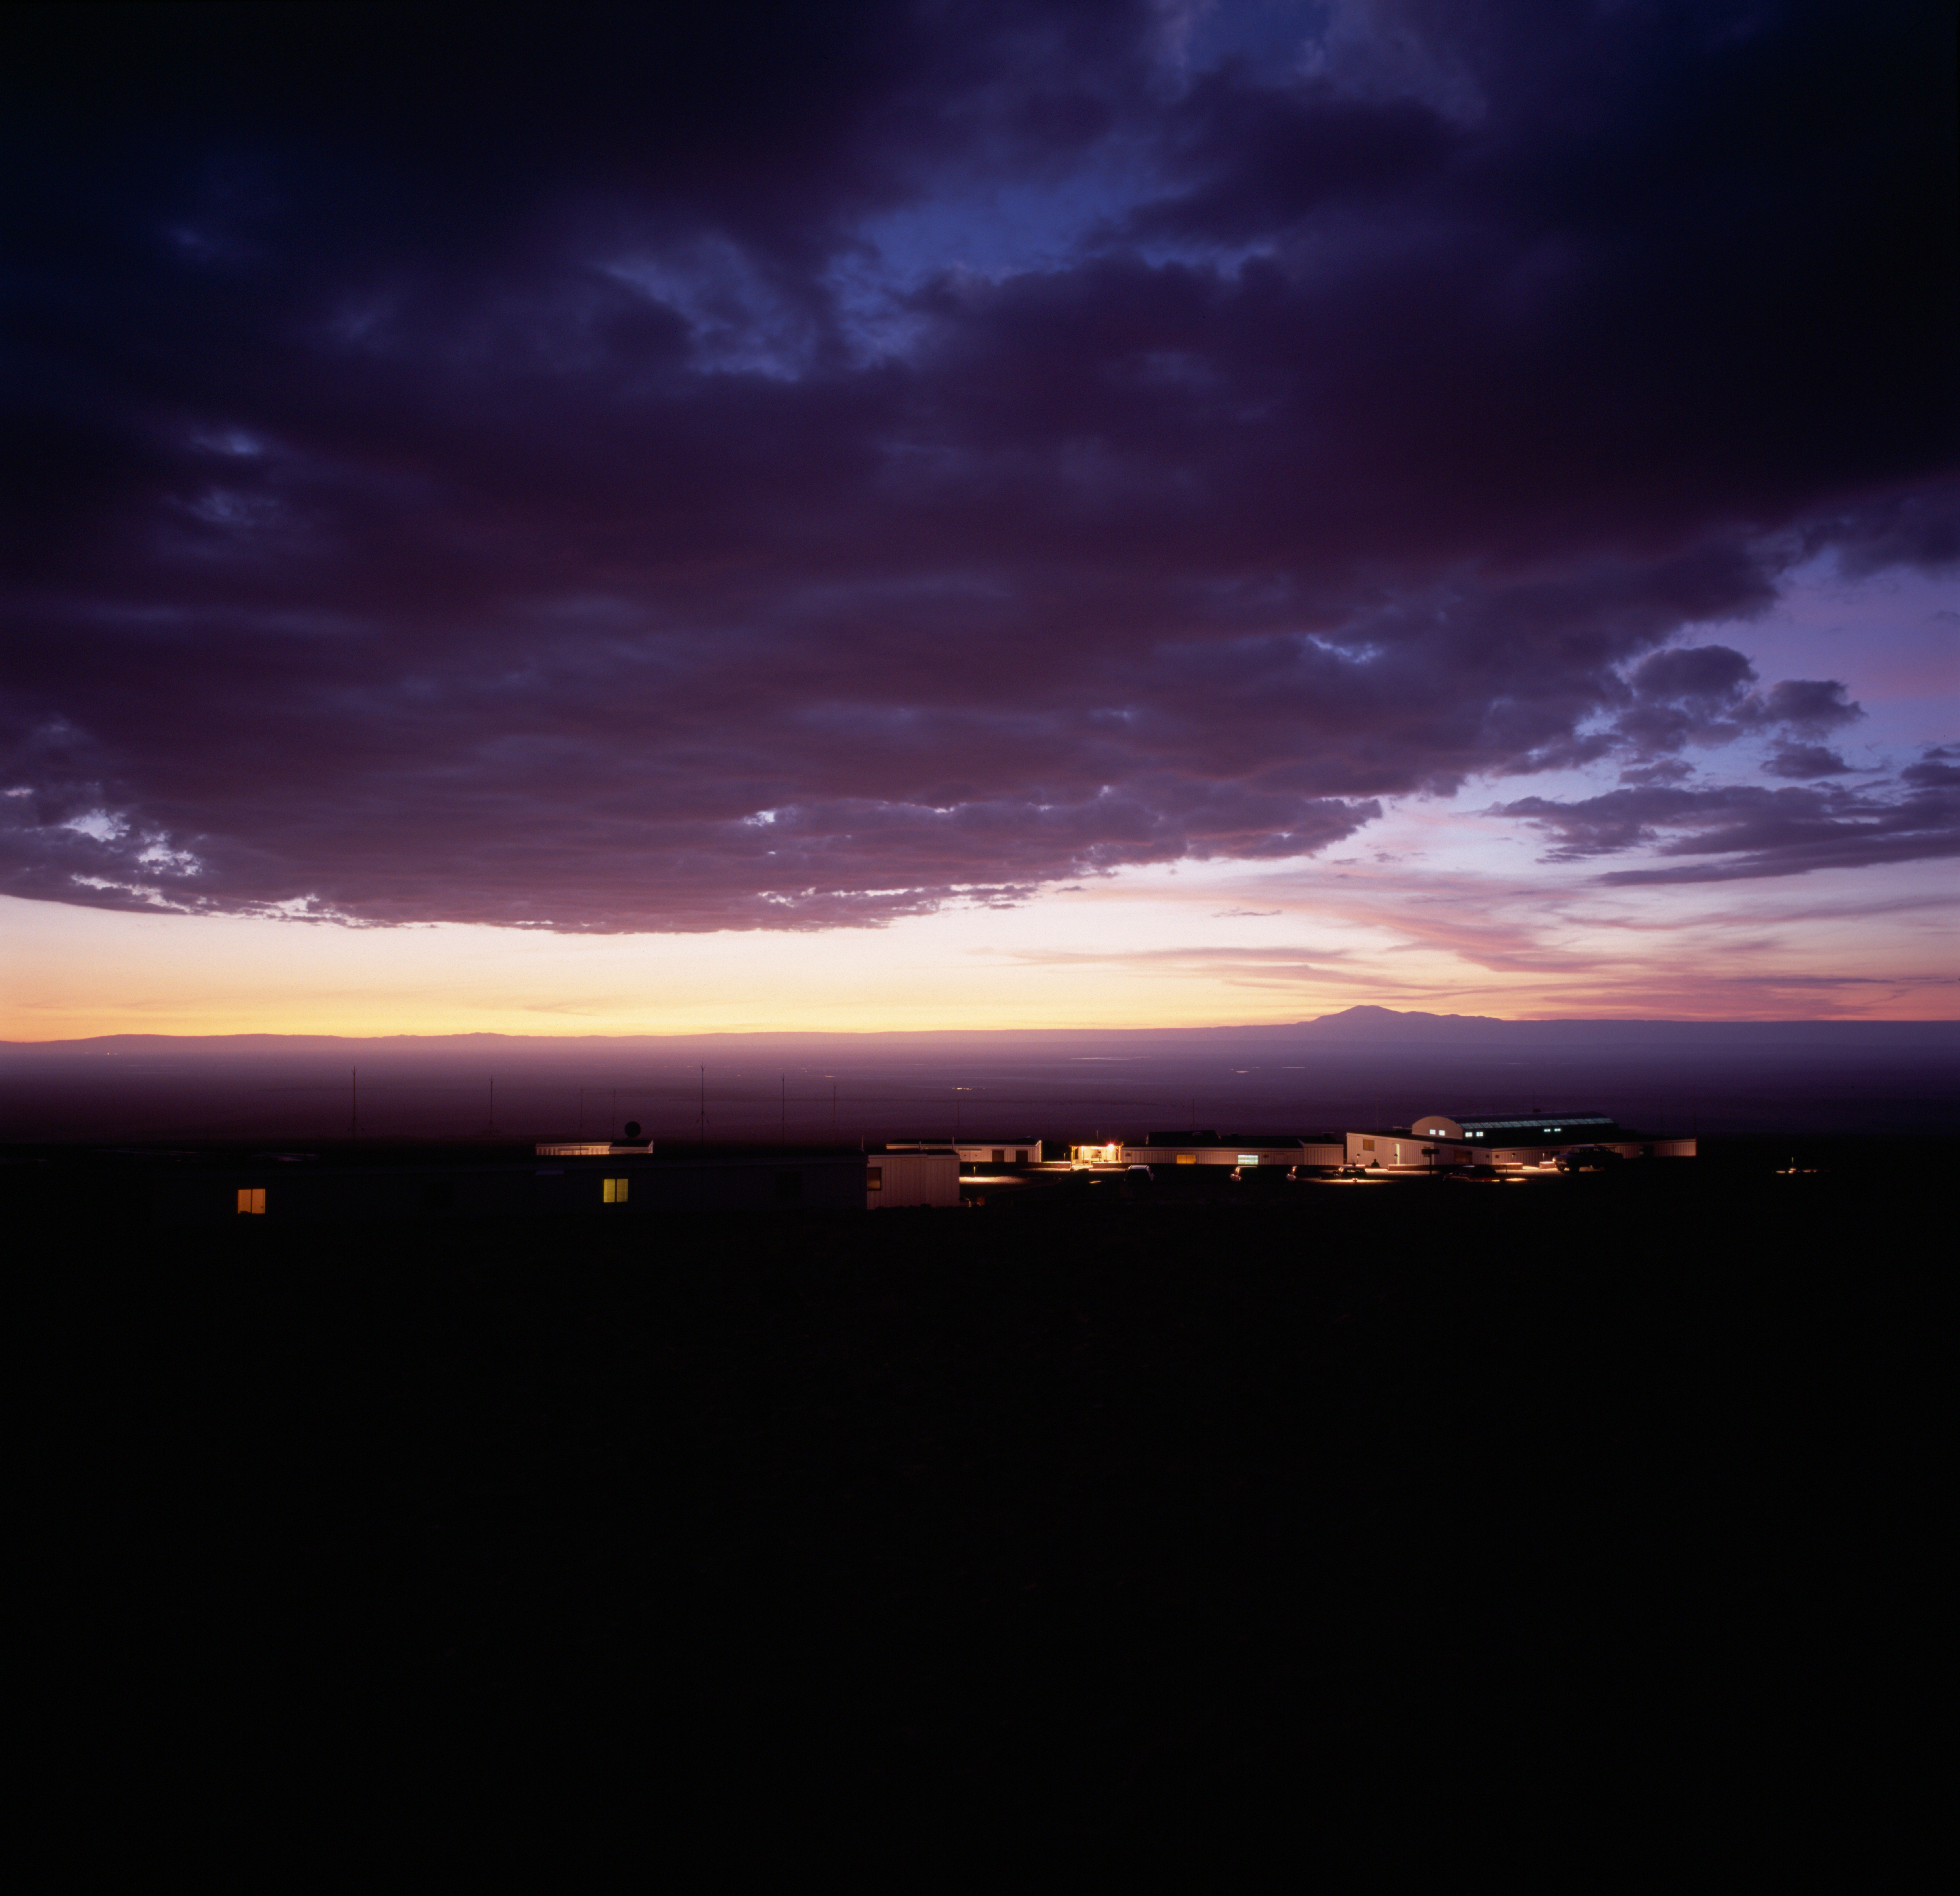

Dramatic sunset at the OSF

Dramatic sunset over the Atacama salt-lake, seen from the ALMA Operations Support Facility (OSF), located at an altitude of 2900 metres, on the road to Chajnantor, near San Pedro de Atacama, in the II Region of Chile. The OSF is the main centre of ALMA activities, such as science operations and regular maintenance of the antennas. Around the OSF is located the ALMA camp, where the staff live during their working shifts. Once the construction work at the Array Operations Site (AOS) ends, human activities at the high site (5000 m) will be reduced to a minimum.

Credit: ALMA (ESO/NAOJ/NRAO)